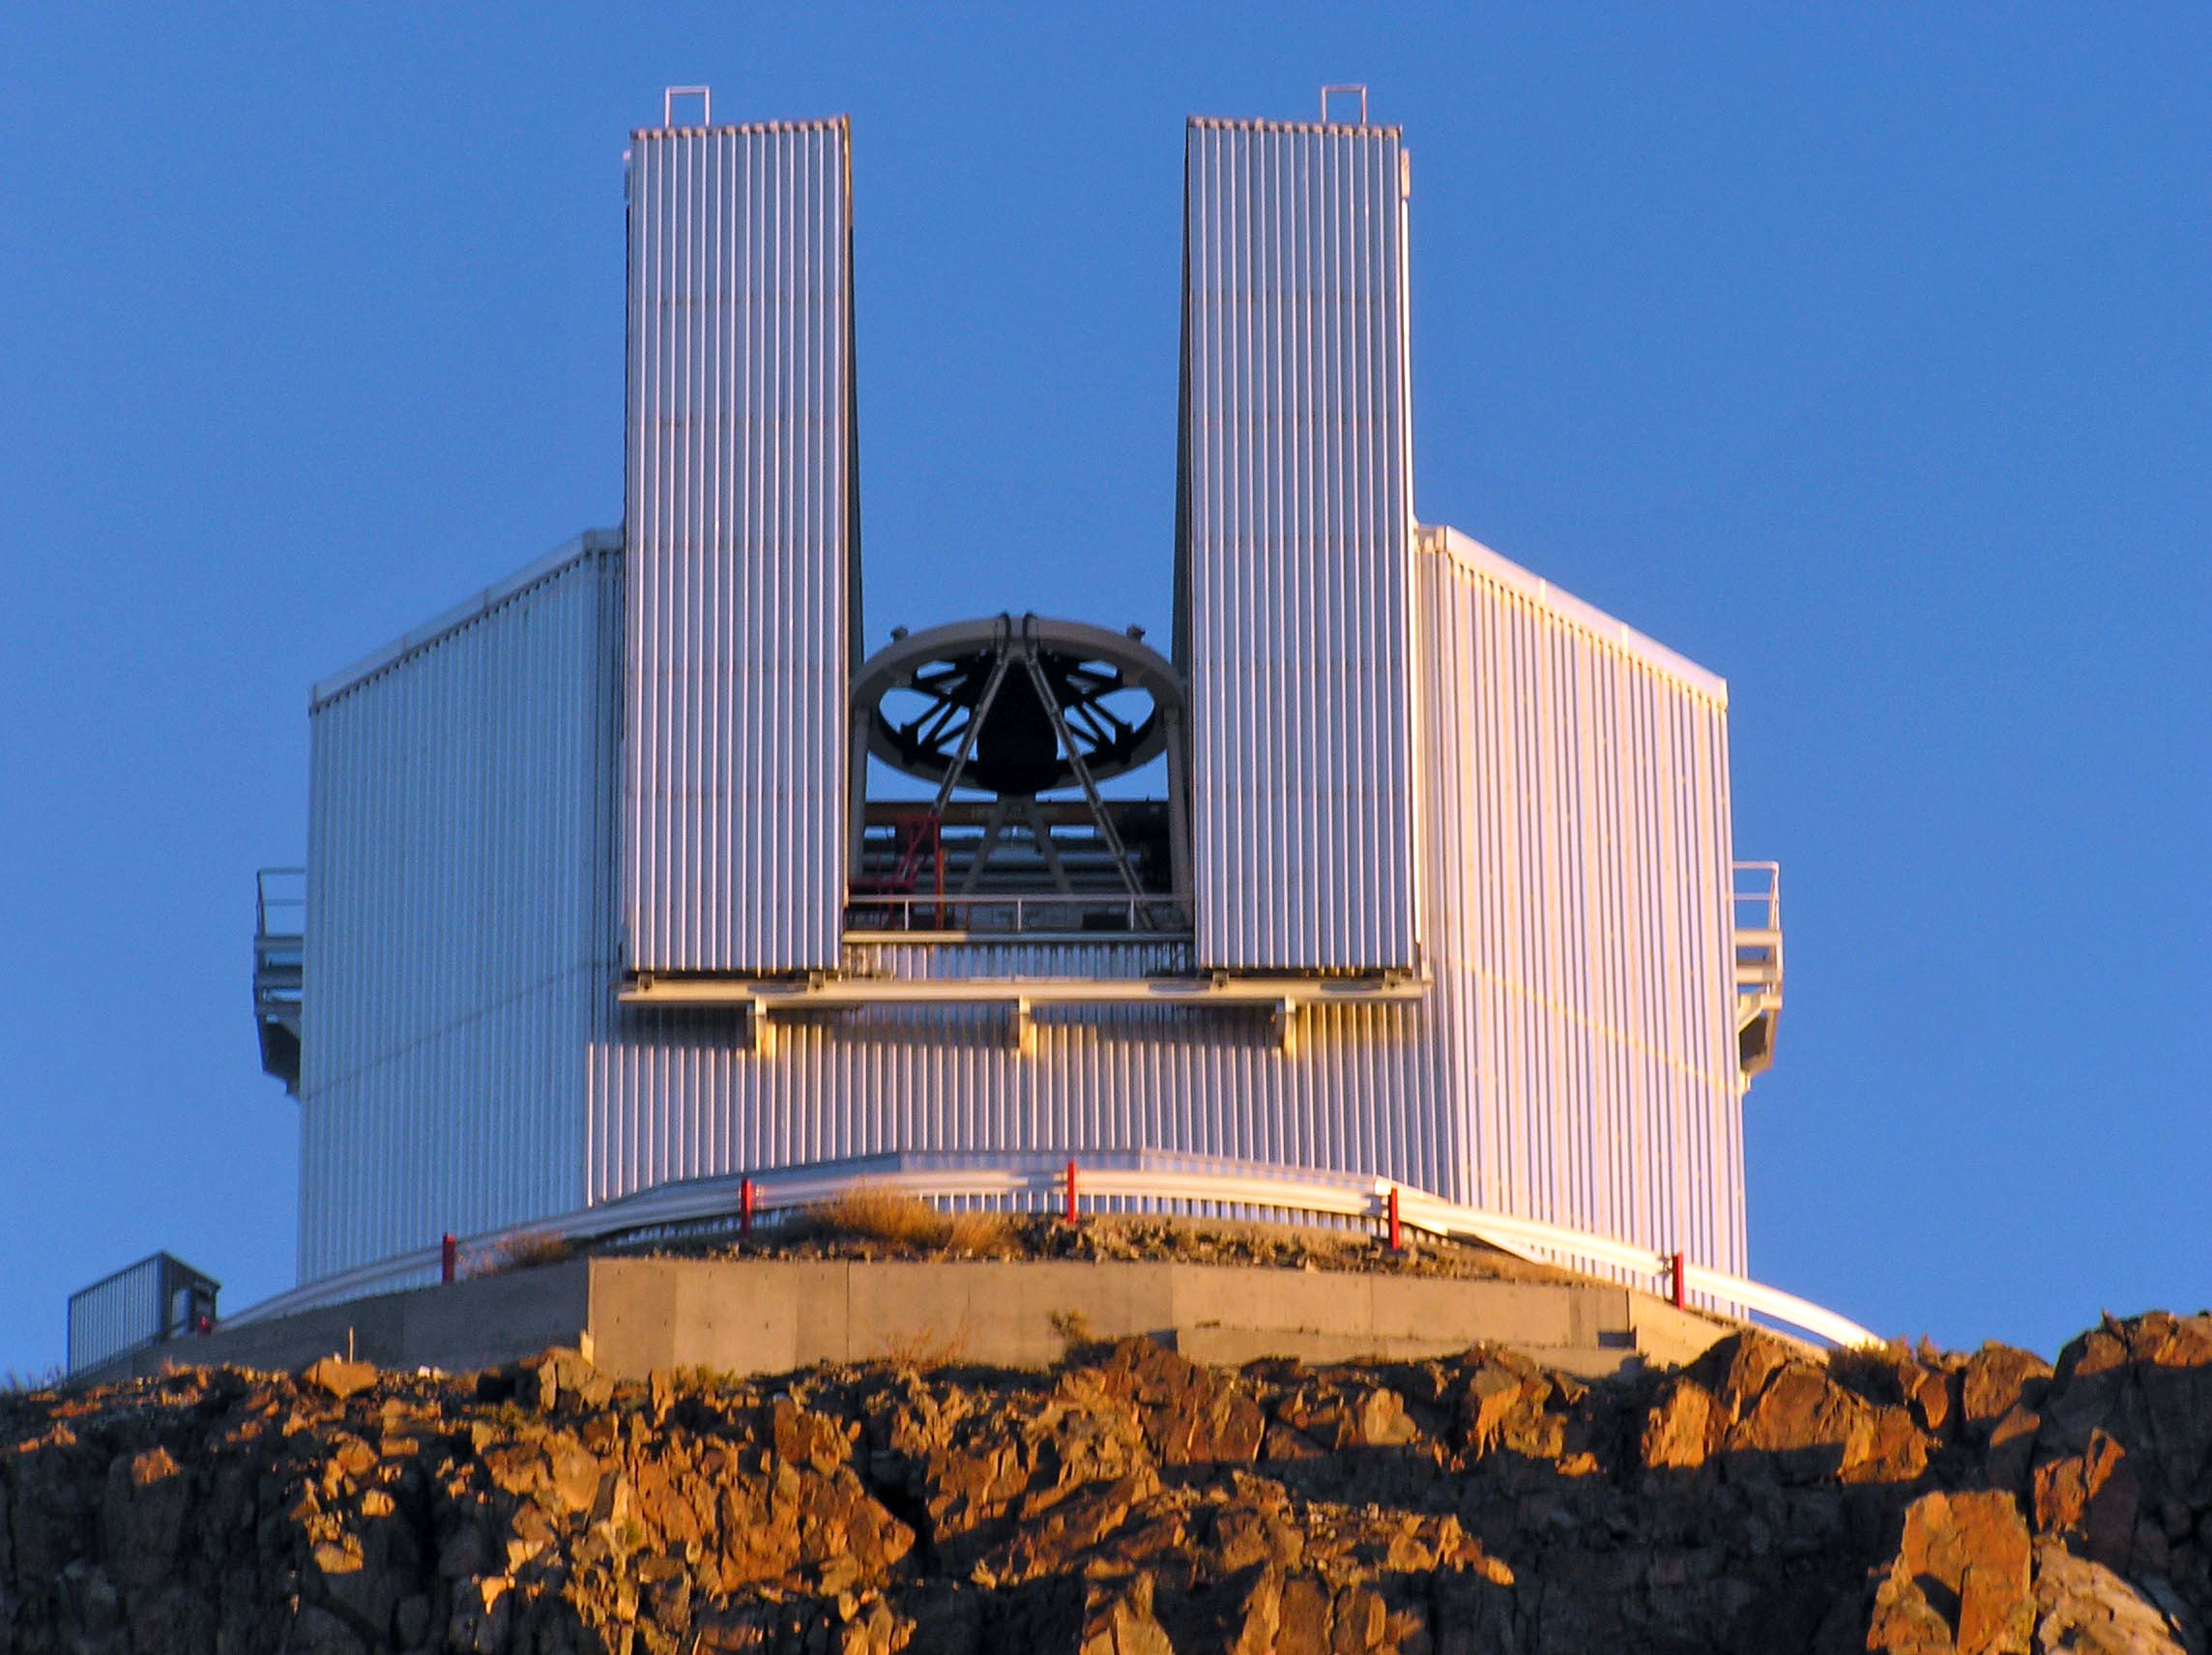

Opening of the NTT

A View of the New Technology Telescope at ESO's La Silla Observatory opening for evening operations. The telescope was inaugurated in 1989 as a precursor for the technology to later be used in the VLT.

Credit: ESO